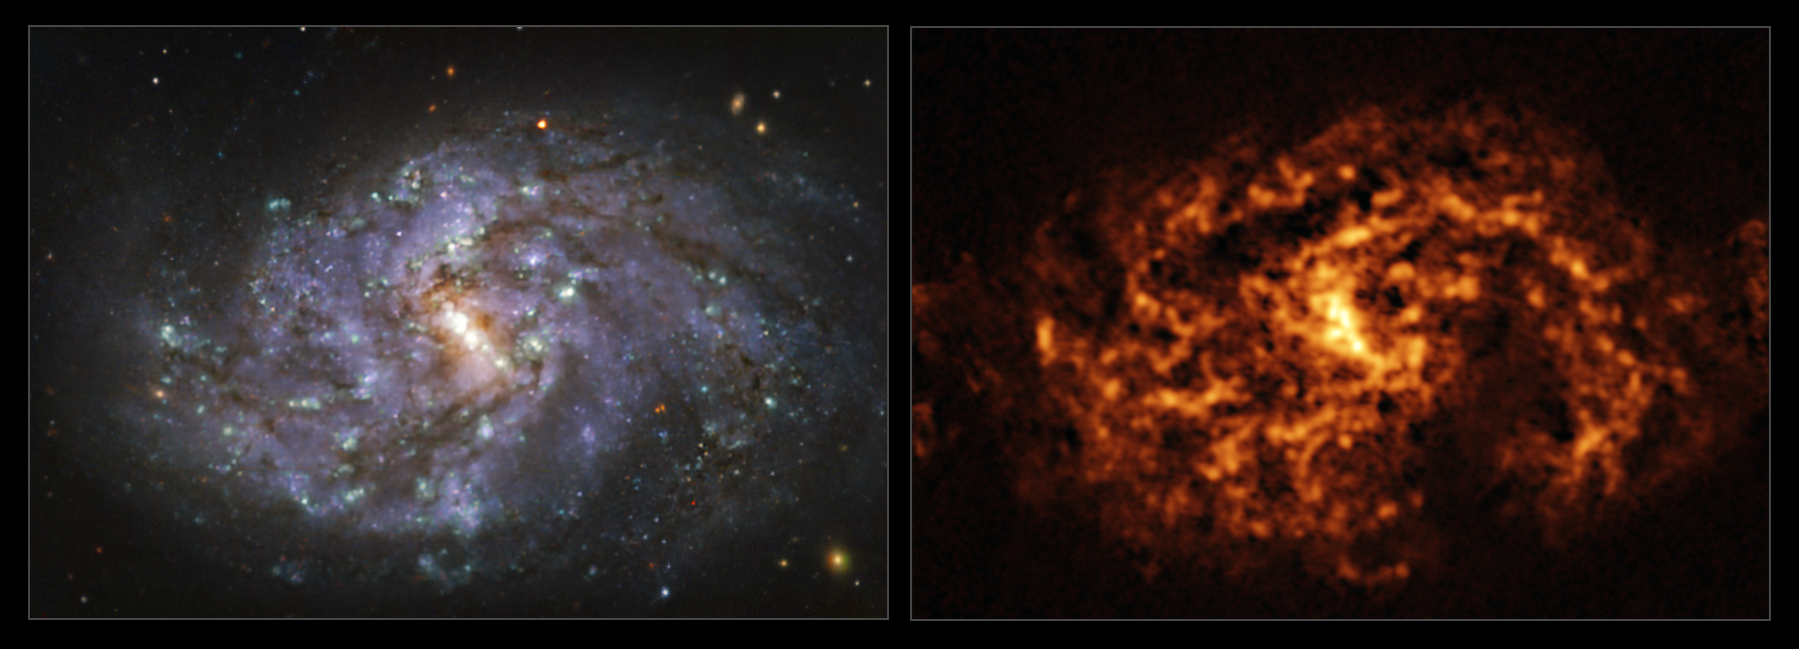

The NGC 1087 galaxy as seen with MUSE on ESO’s VLT and ALMA

These images of the nearby galaxy NGC 1087 were taken with the Multi-Unit Spectroscopic Explorer (MUSE, left) on ESO’s Very Large Telescope (VLT) and with the Atacama Large Millimeter/submillimeter Array (ALMA, right), in which ESO is a partner. The MUSE data combines green, red and infrared filters to reveal the distribution of stars, while ALMA was used to map cold clouds of molecular gas, which provide the raw material from which stars form.

NGC 1087 is a spiral galaxy located approximately 80 million light-years from Earth in the constellation of Cetus.

The images were taken as part of the Physics at High Angular resolution in Nearby GalaxieS (PHANGS) project, which is making high-resolution observations of nearby galaxies with telescopes operating across the electromagnetic spectrum. By comparing the images at different wavelengths, astronomers can better understand what triggers, boosts or holds back the birth of new stars.

Credit: ESO/ALMA (ESO/NAOJ/NRAO)/PHANGS